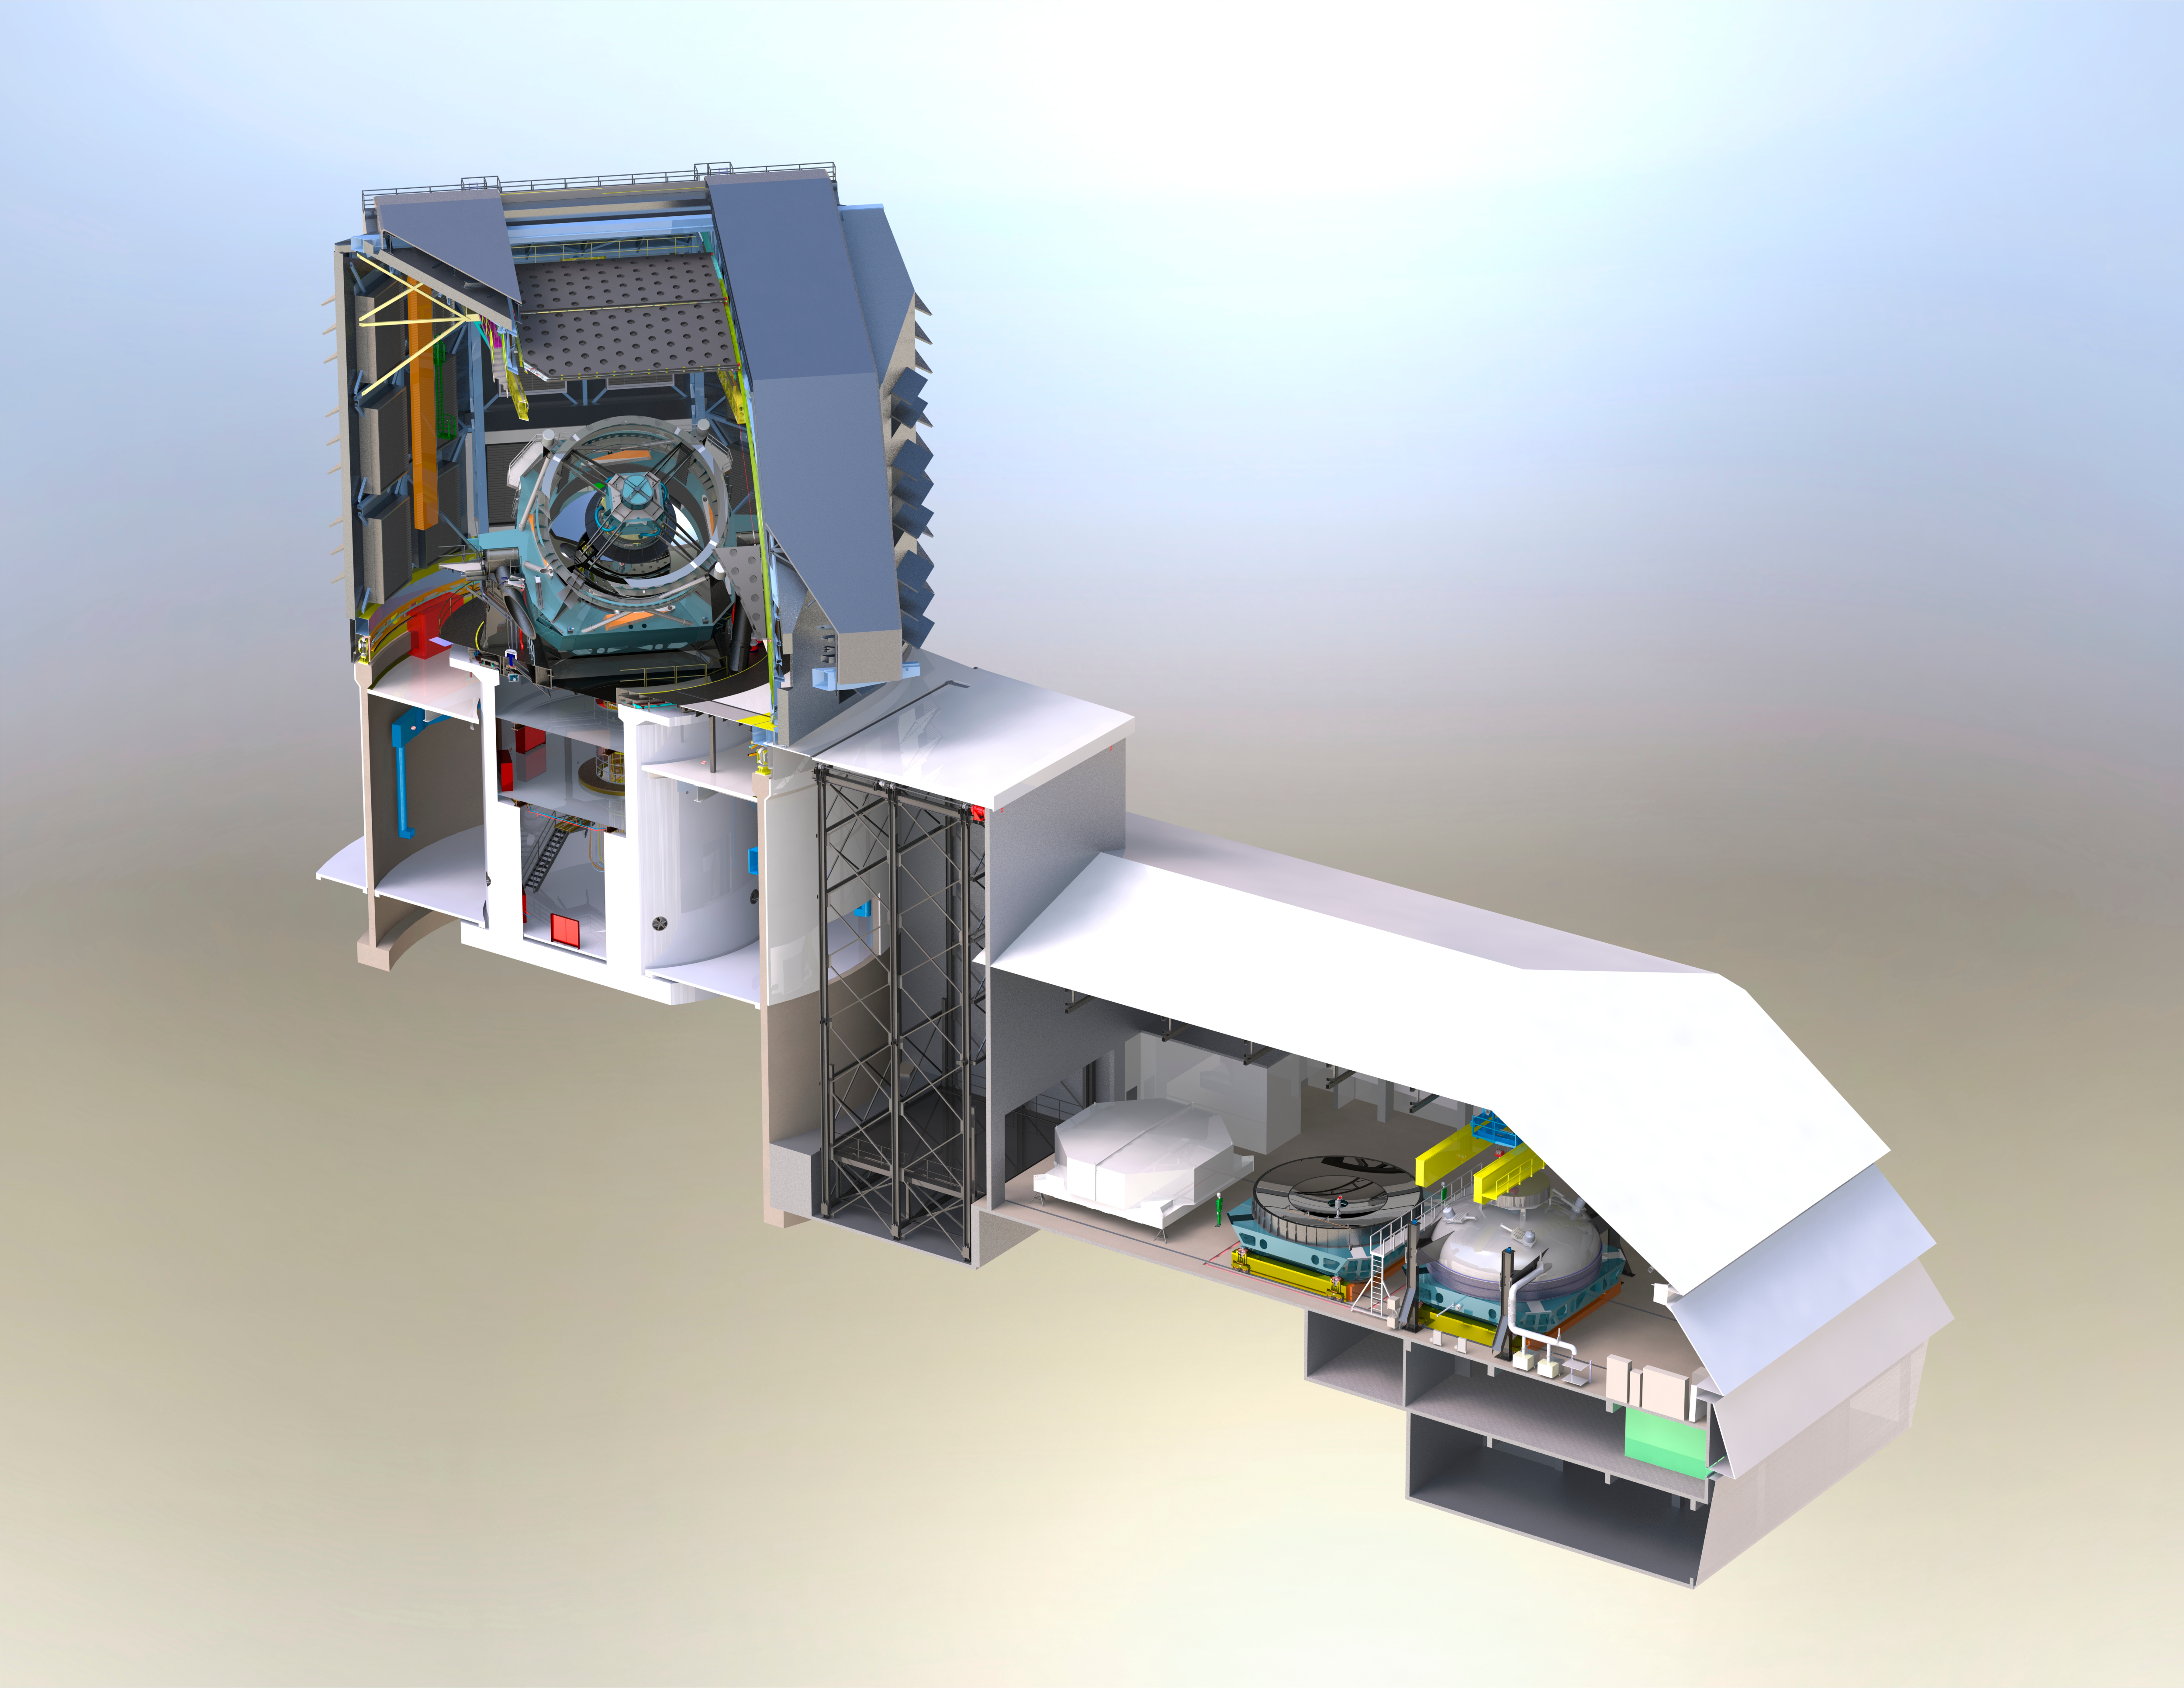

Facility Cutaway

Super detailed, high resolution cut-away render of the telescope model showing the inner workings. Zoom in on this one; it's worth a closer look.

Credit: Rubin Observatory/J. Andrew